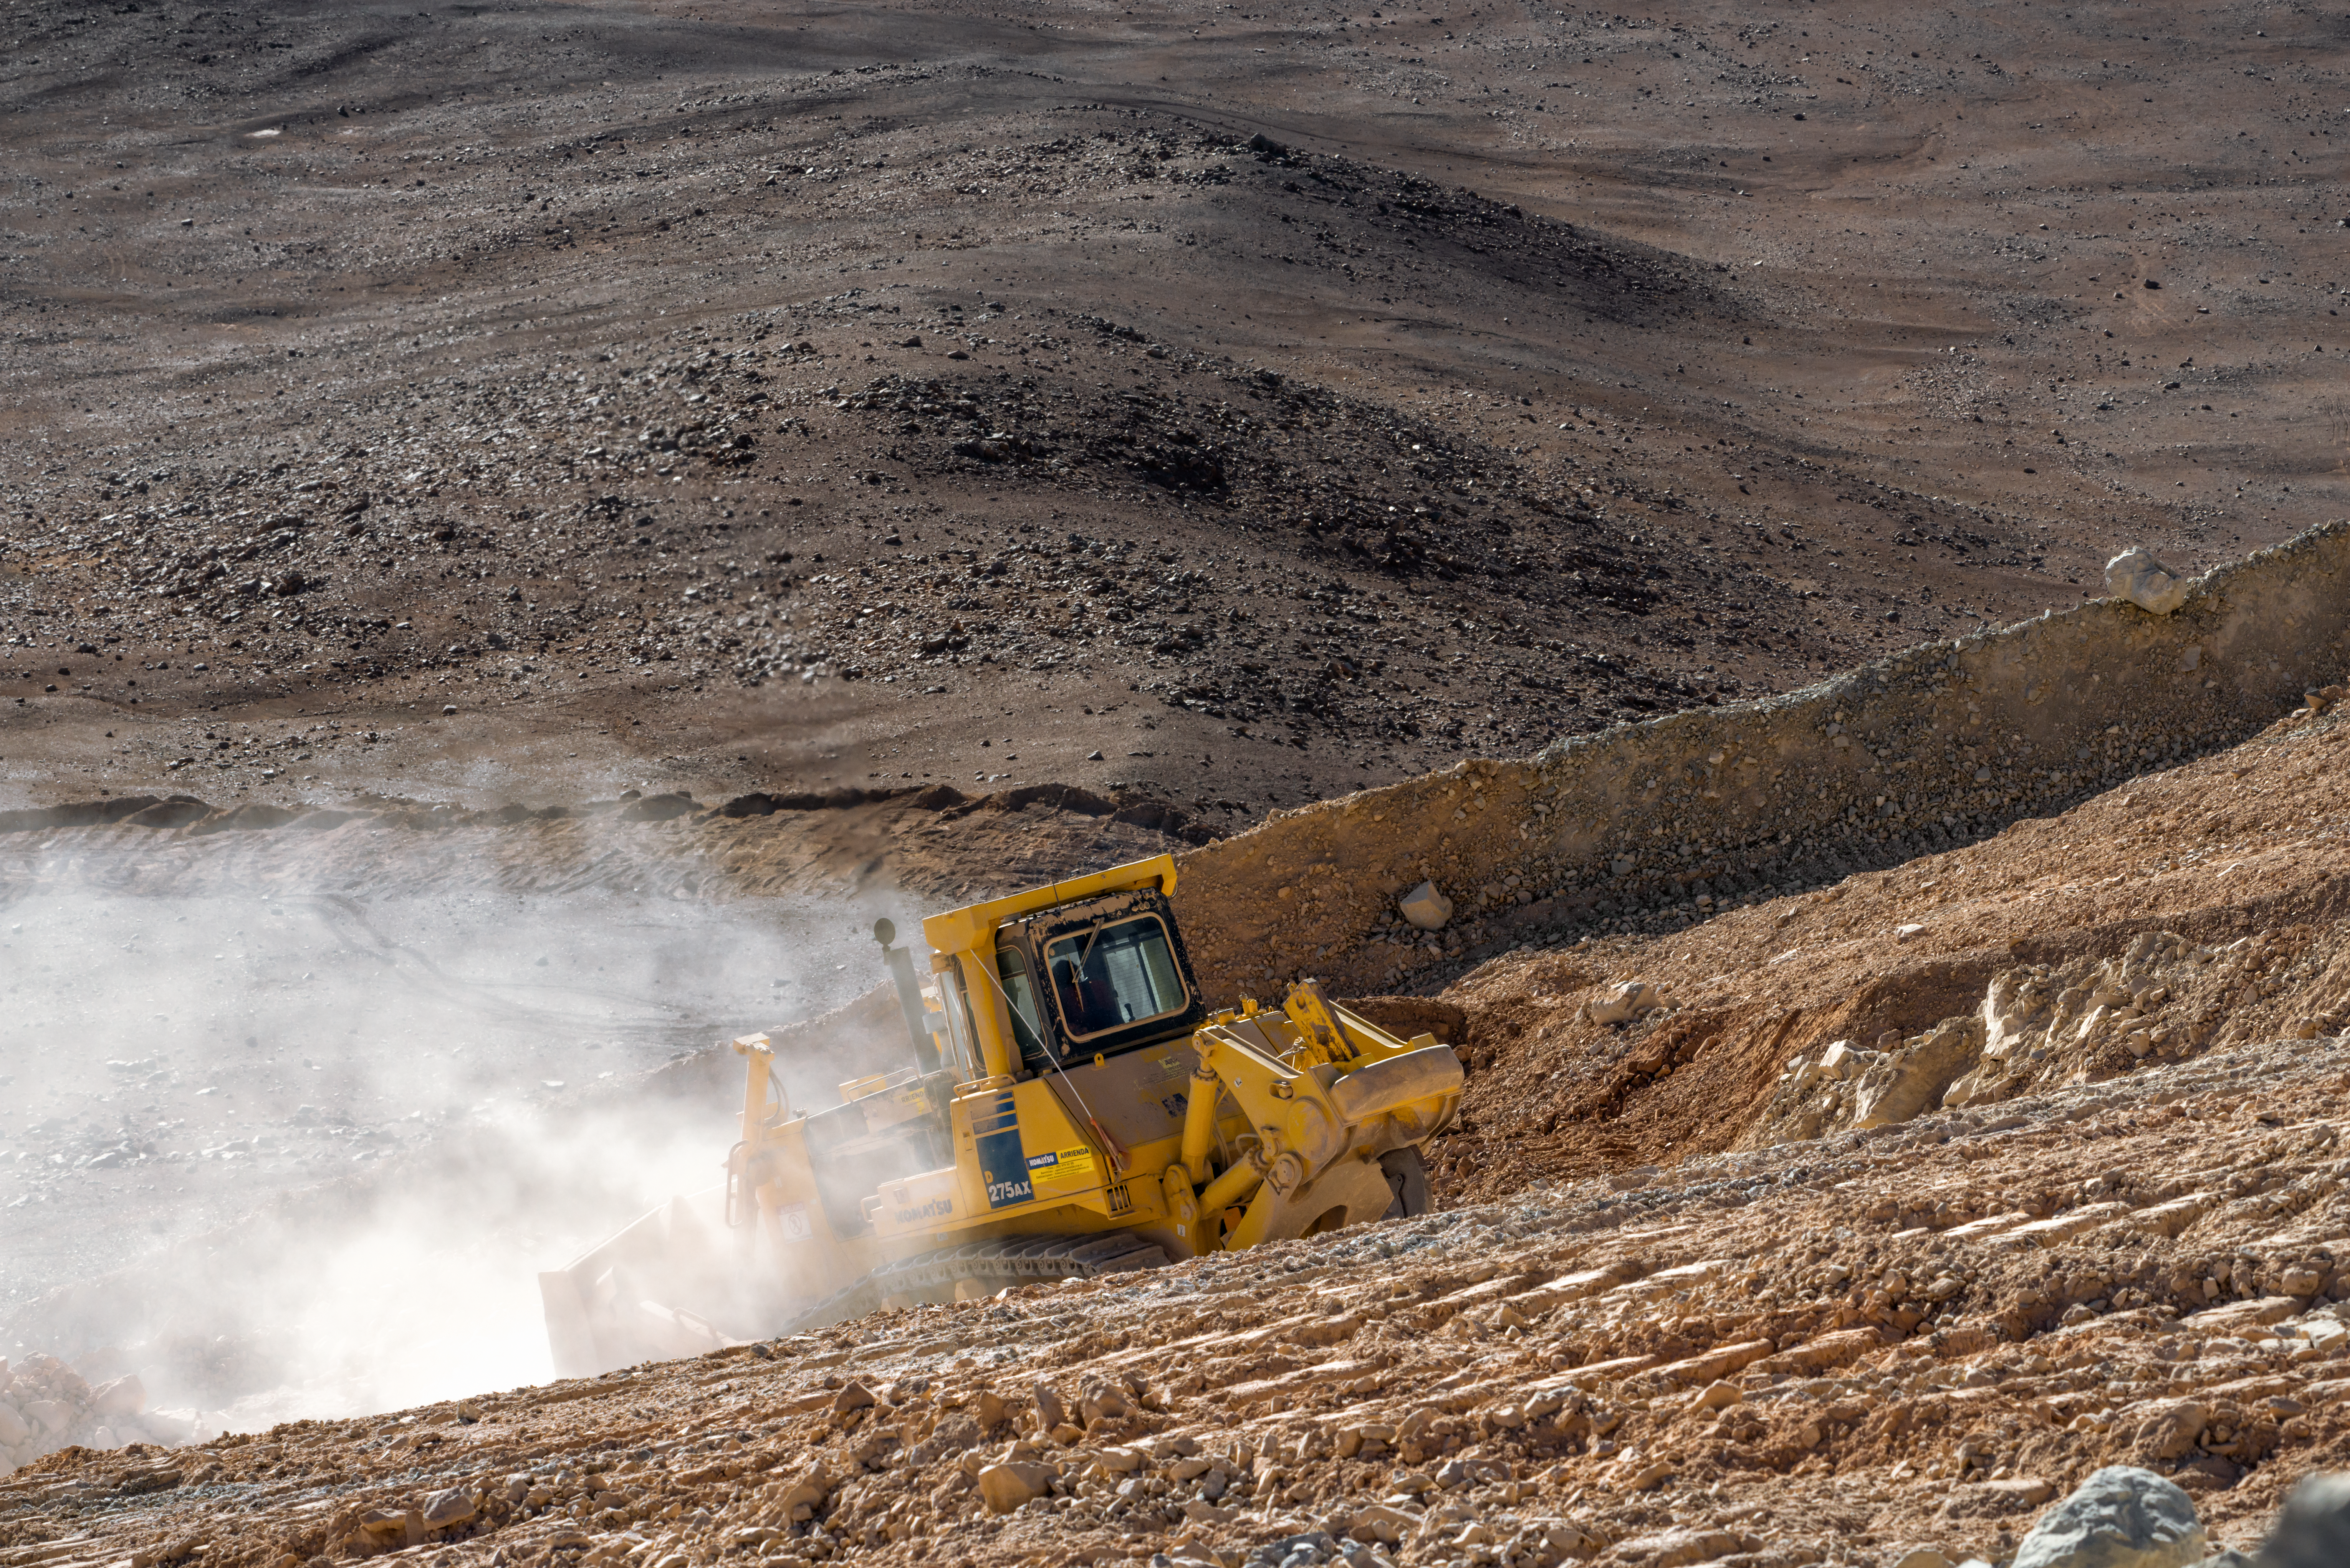

Bulldozer on Cerro Armazones

A barren, dusty landscape, the side of Cerro Armazones is descended by a bulldozer, lending a hand to work to construct a suitable home for the ELT.

Credit: P. Pardo Ávalos/ESO